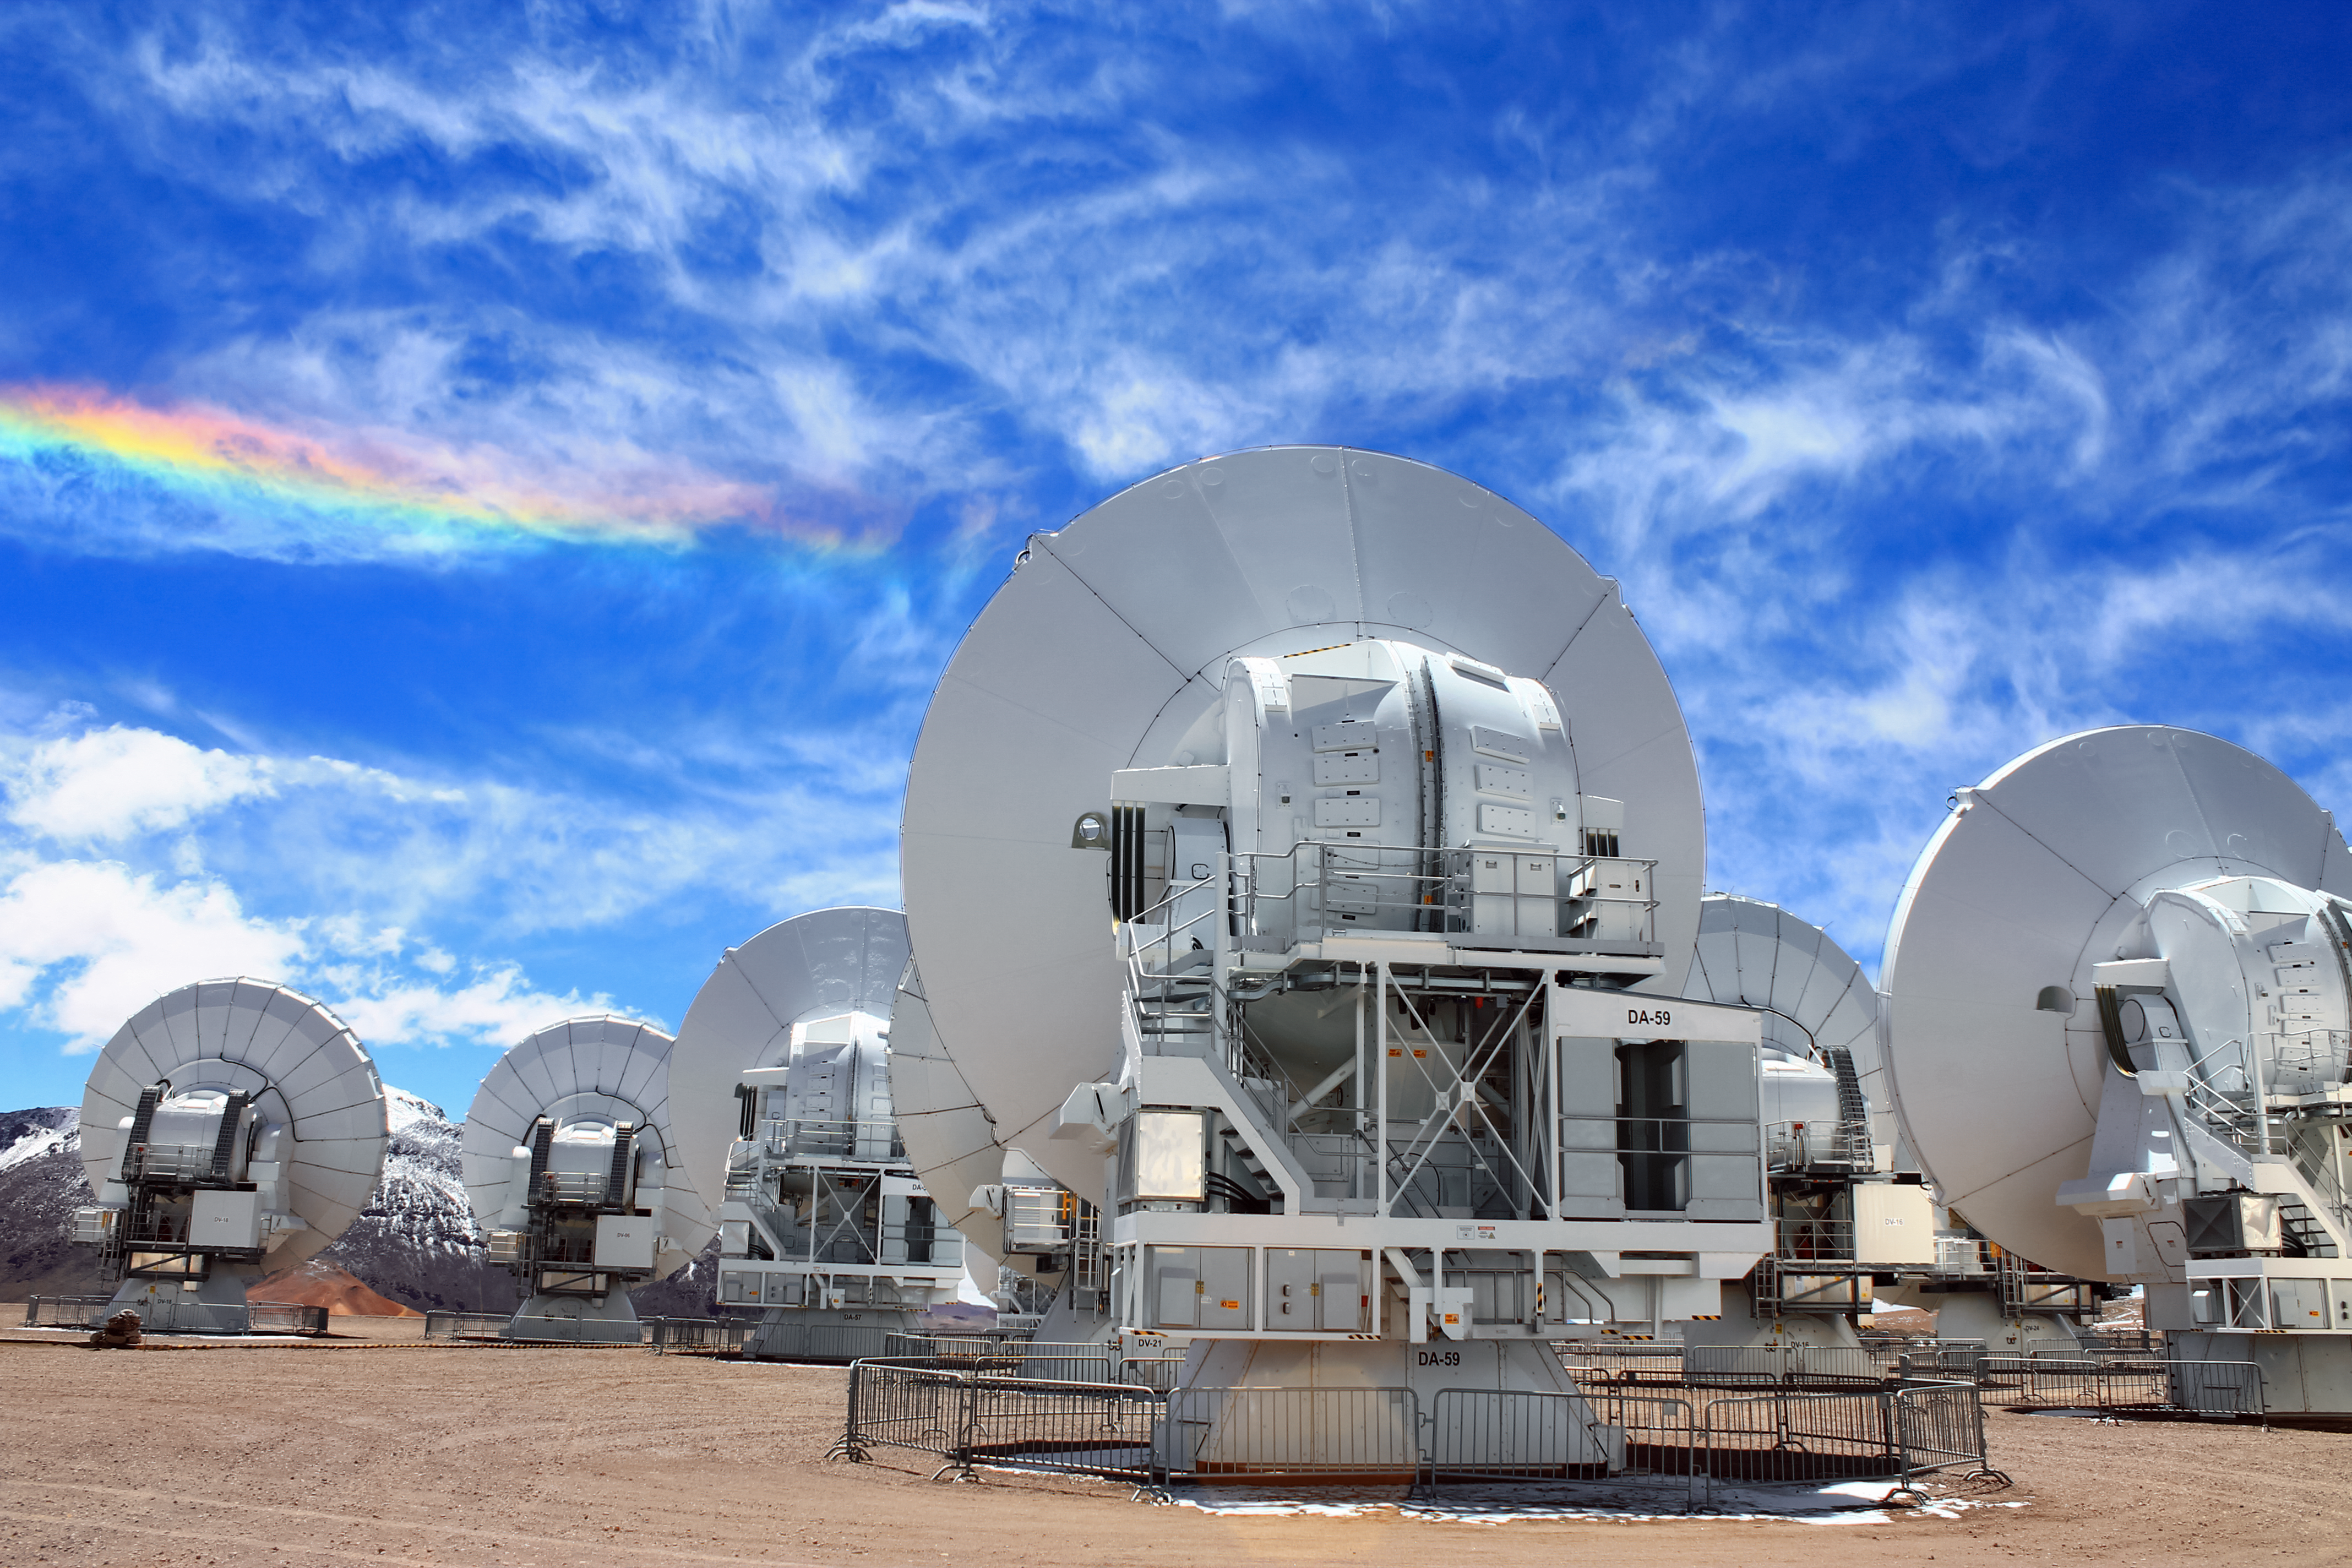

ALMA at the end of the rainbow

Several Atacama Large Millimeter/submillimeter Array (ALMA) antennas sit below a rare optical phenomenon known as a circumhorizontal arc. It is formed by the refraction of sunlight in plate-shaped ice crystals suspended in the atmosphere, typically in cirrus or cirrostratus clouds.

Credit: J. C. Rojas/ESO